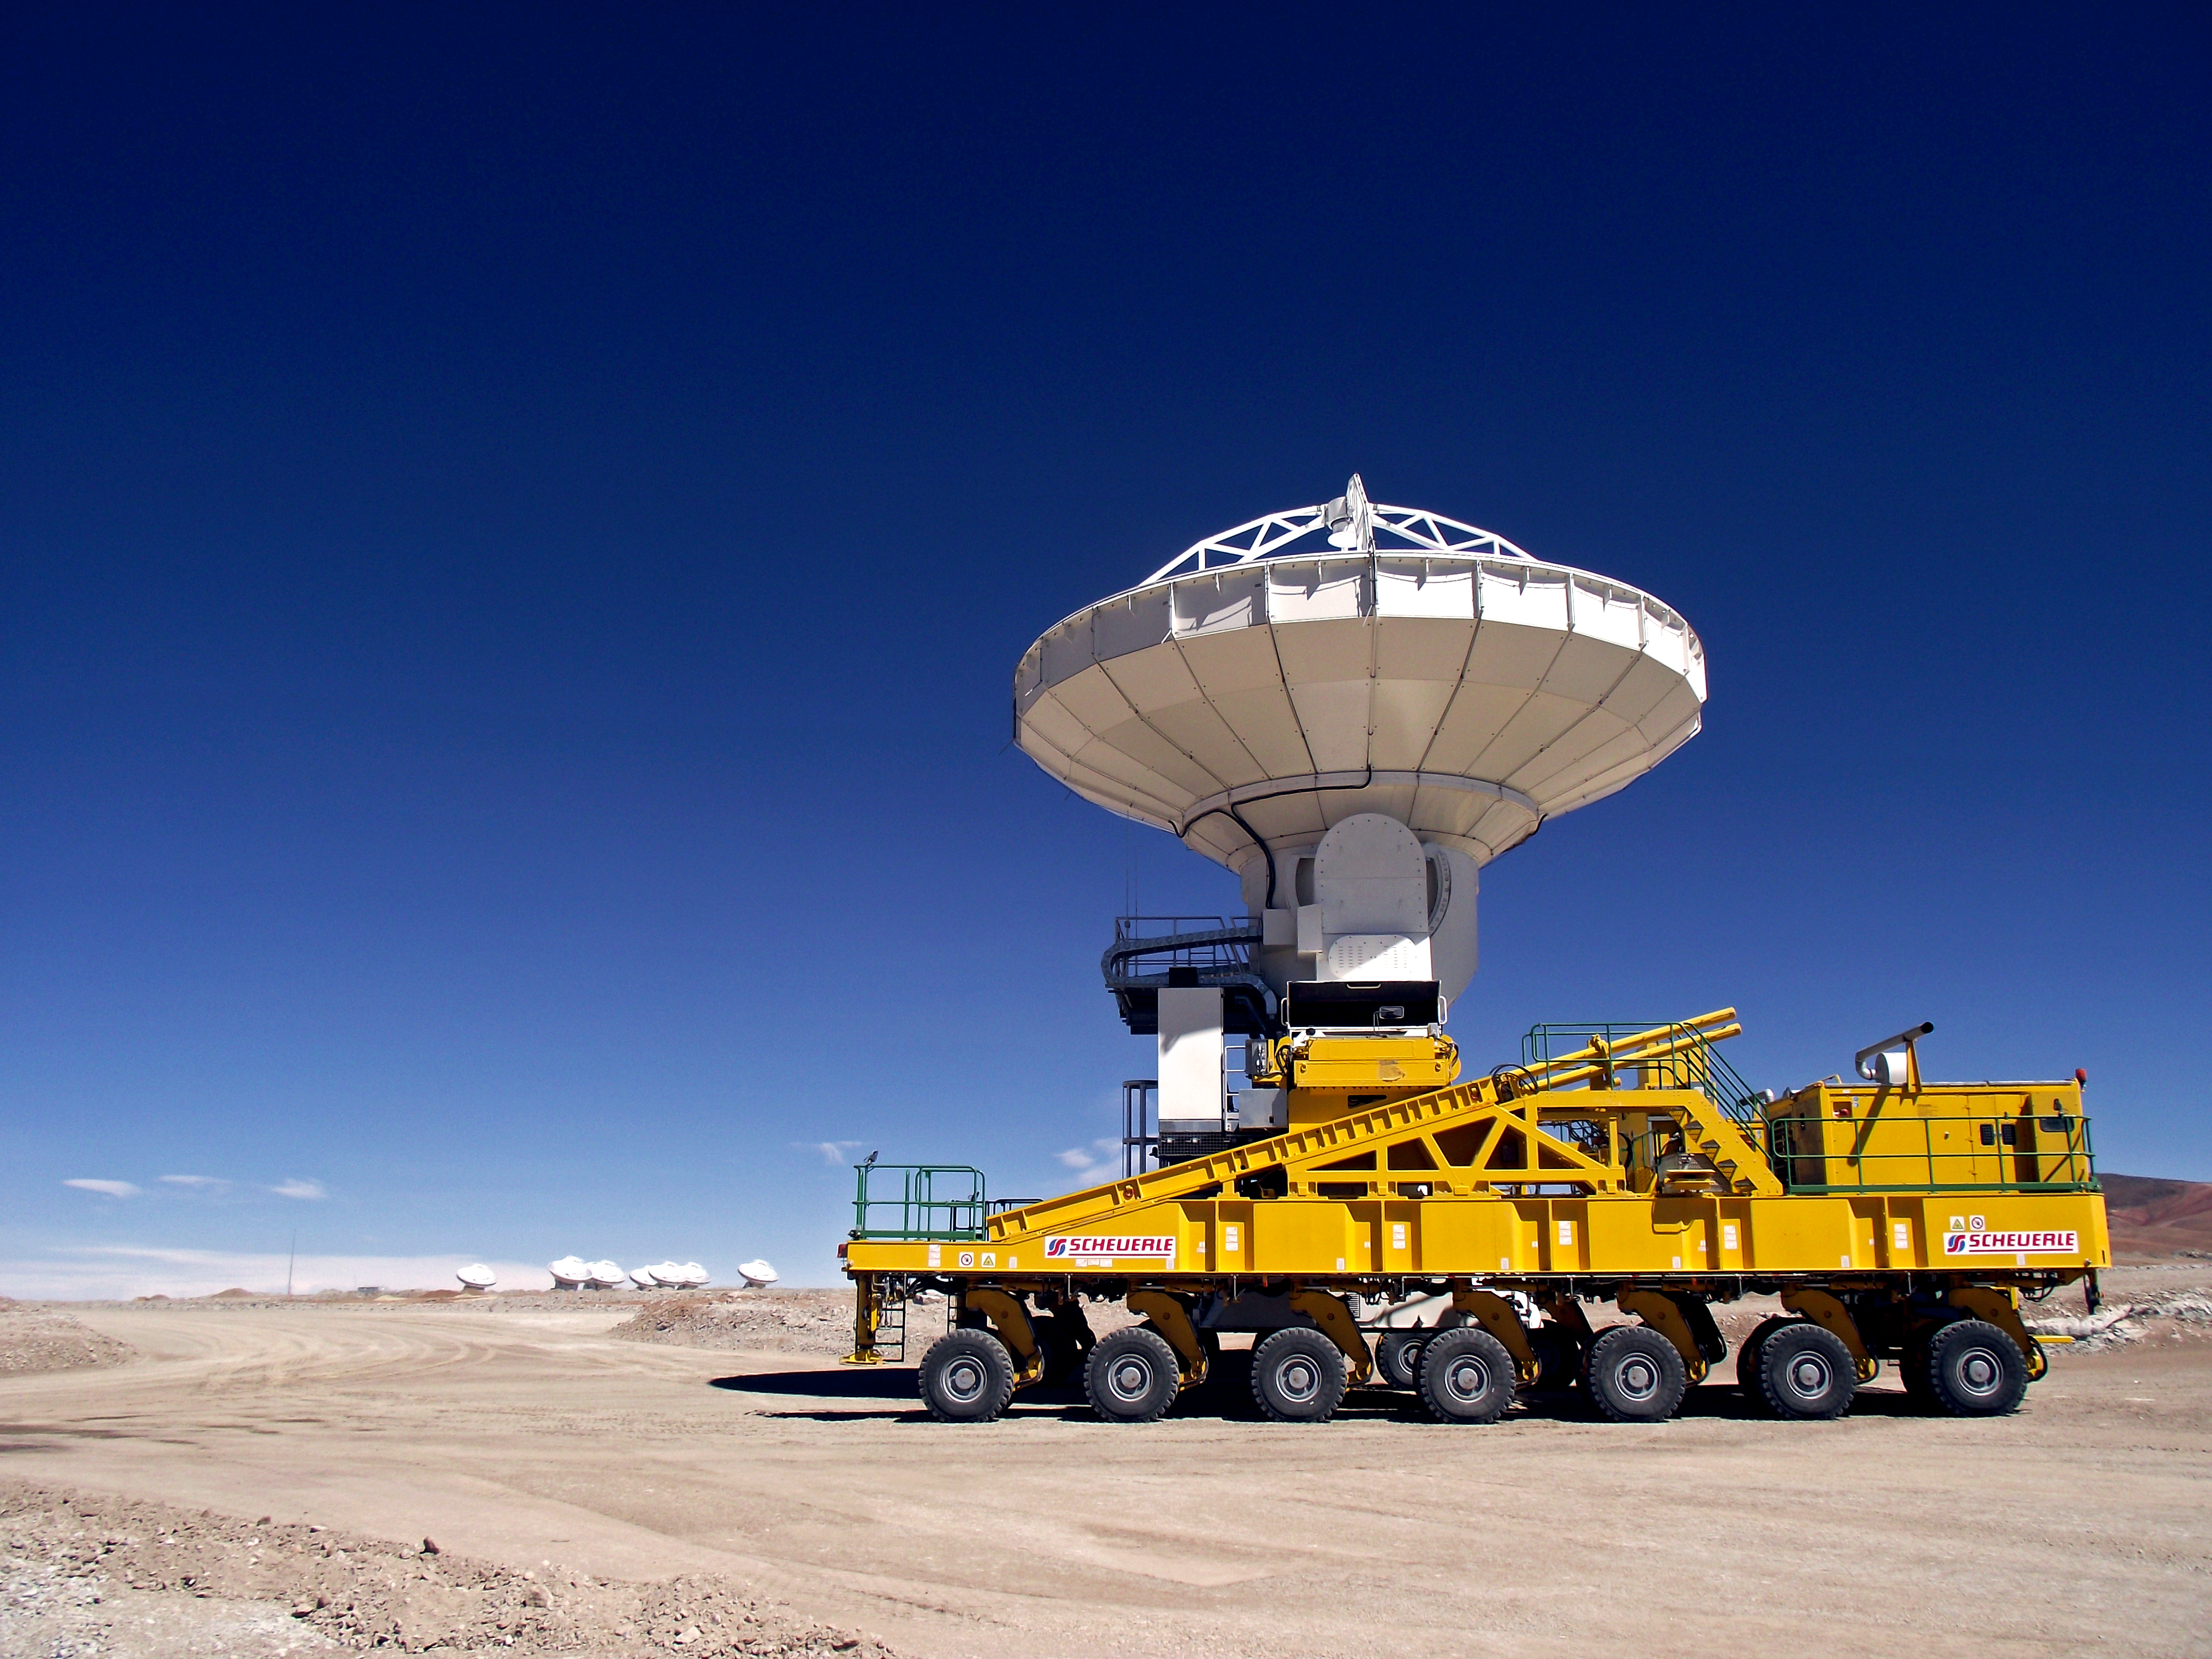

Antenna on Chajnantor

An antenna and transporter on the Chilean Chajnantor plateau.

Credit: ESO